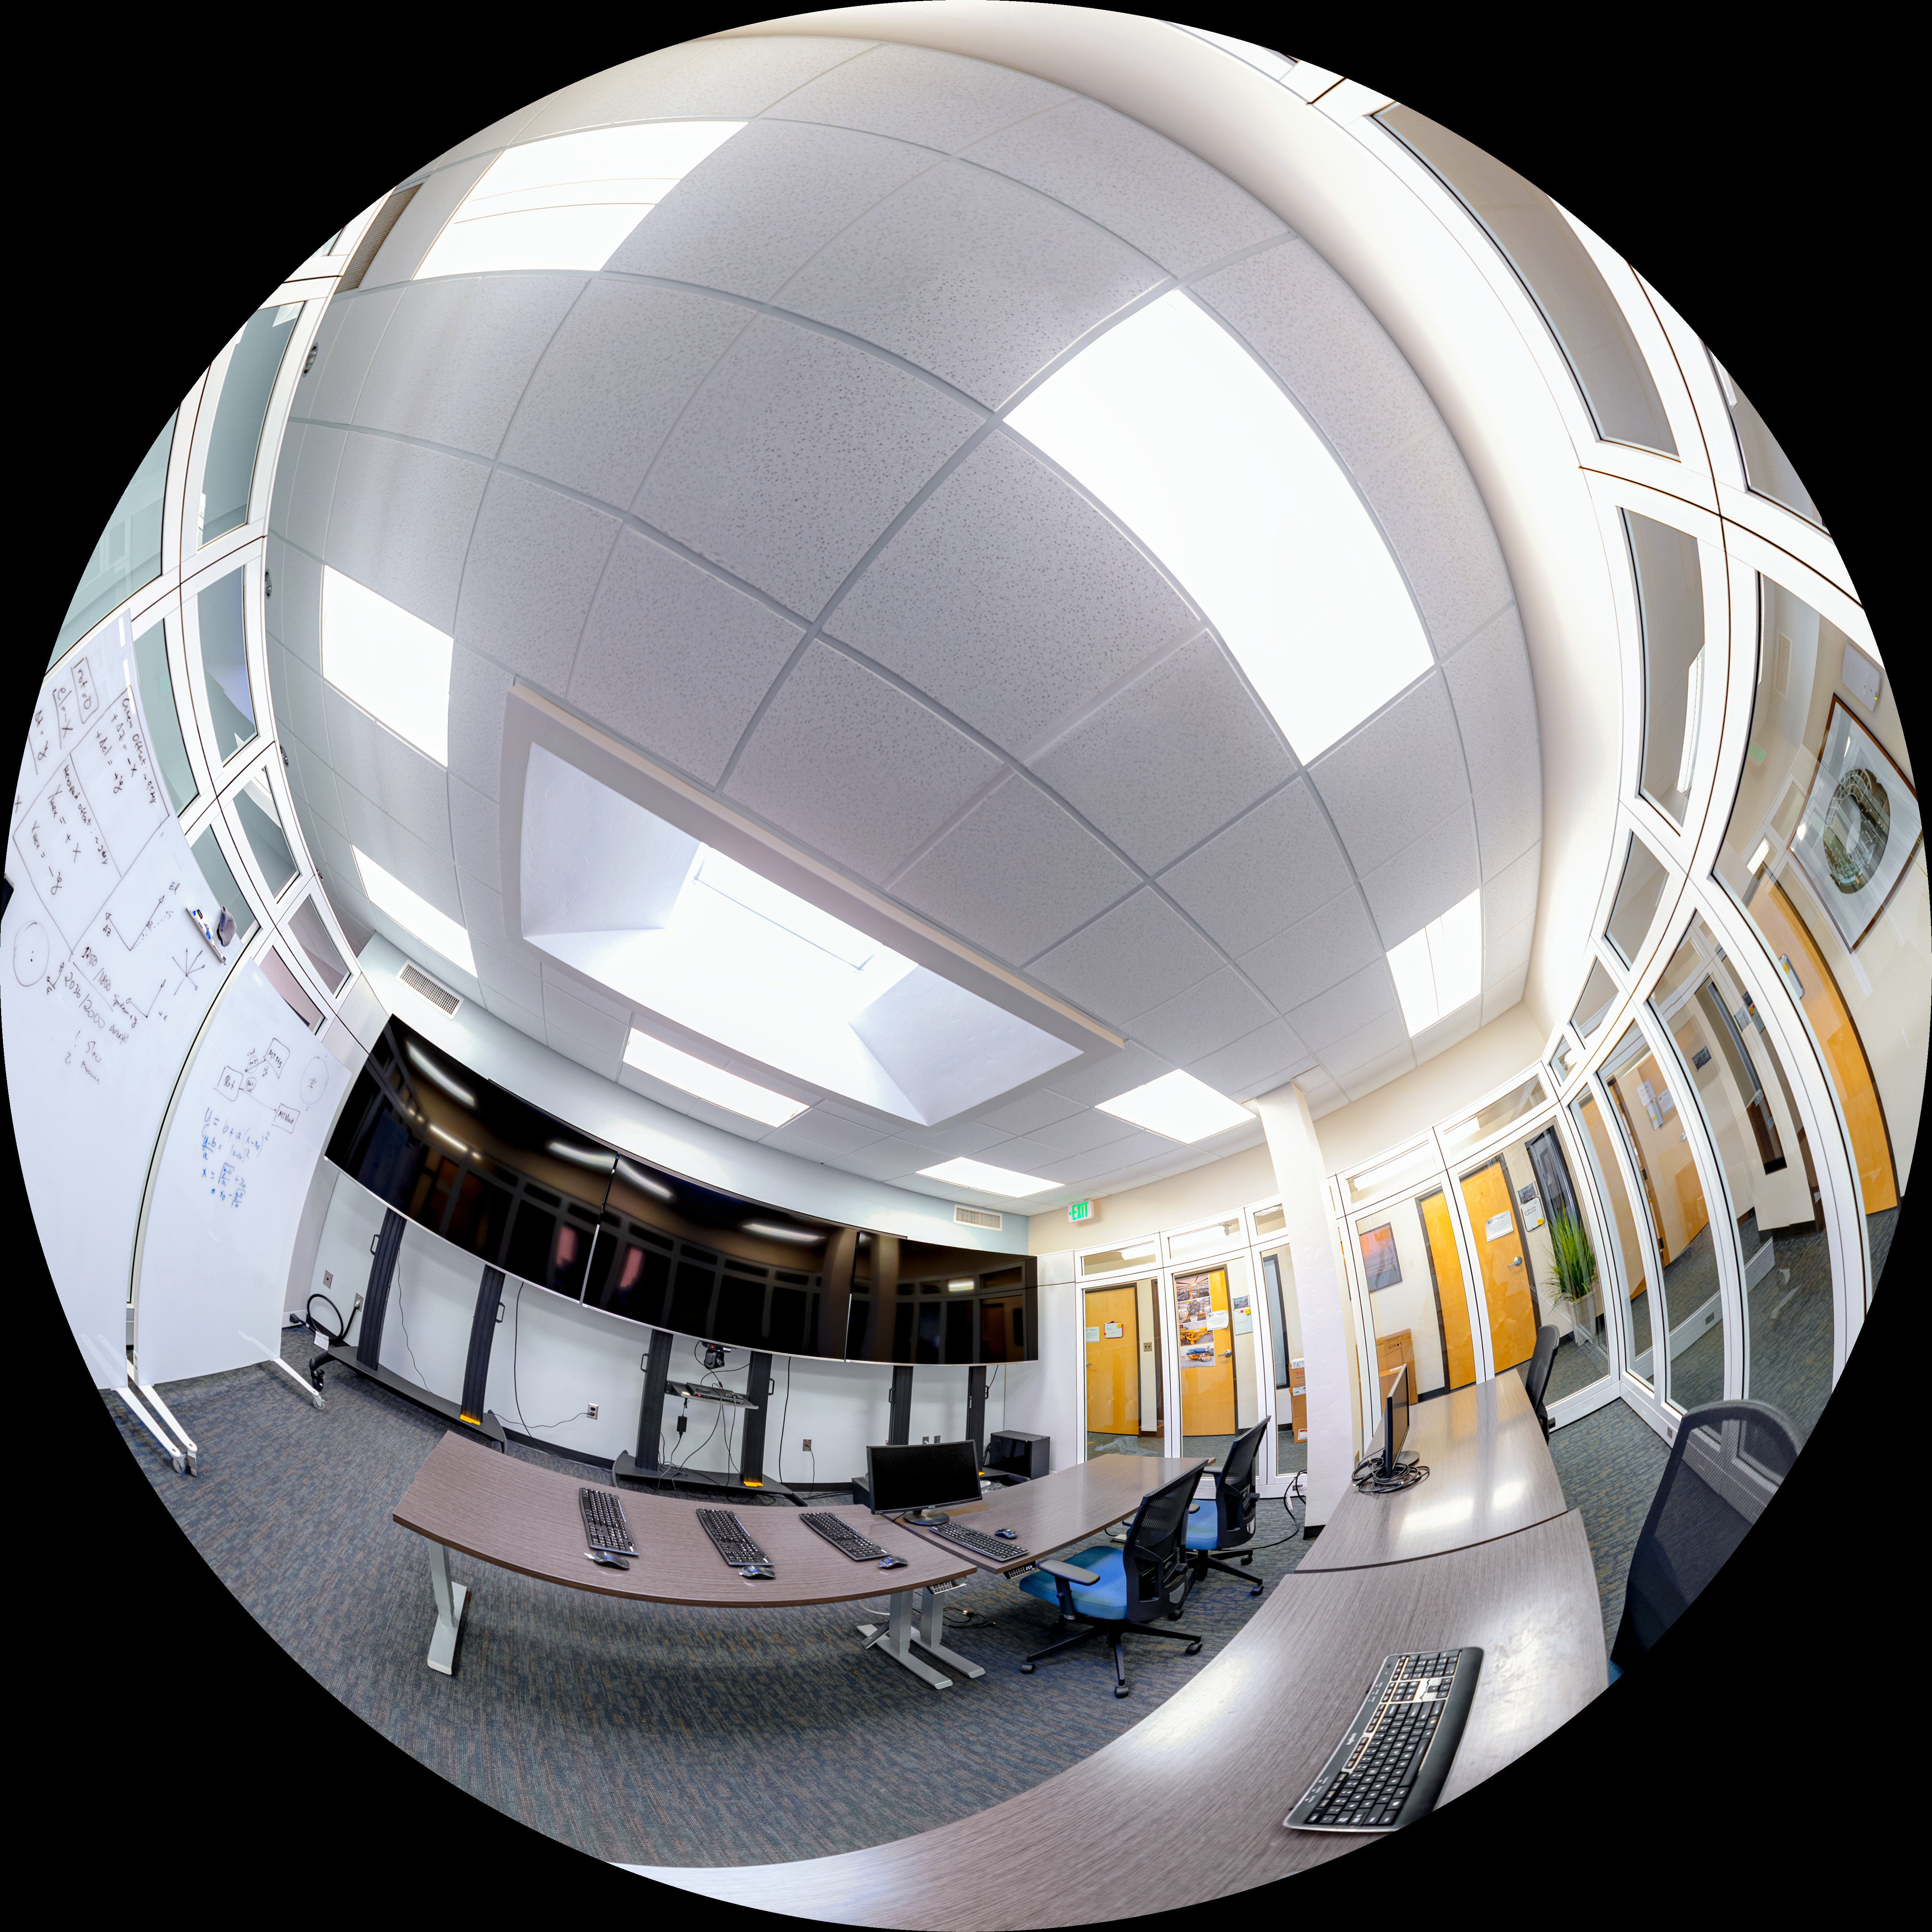

NOIRLab HQ Rubin Remote Observing Room Fulldome

A fulldome view of the Rubin remote observing room at NOIRLab Headquarters in Tucson, Arizona.

A 360 panorama view of this image can be found here.

Credit: RubinObs/NOIRLab/SLAC/NSF/DOE/AURA/P. Horálek (Institute of Physics in Opava)